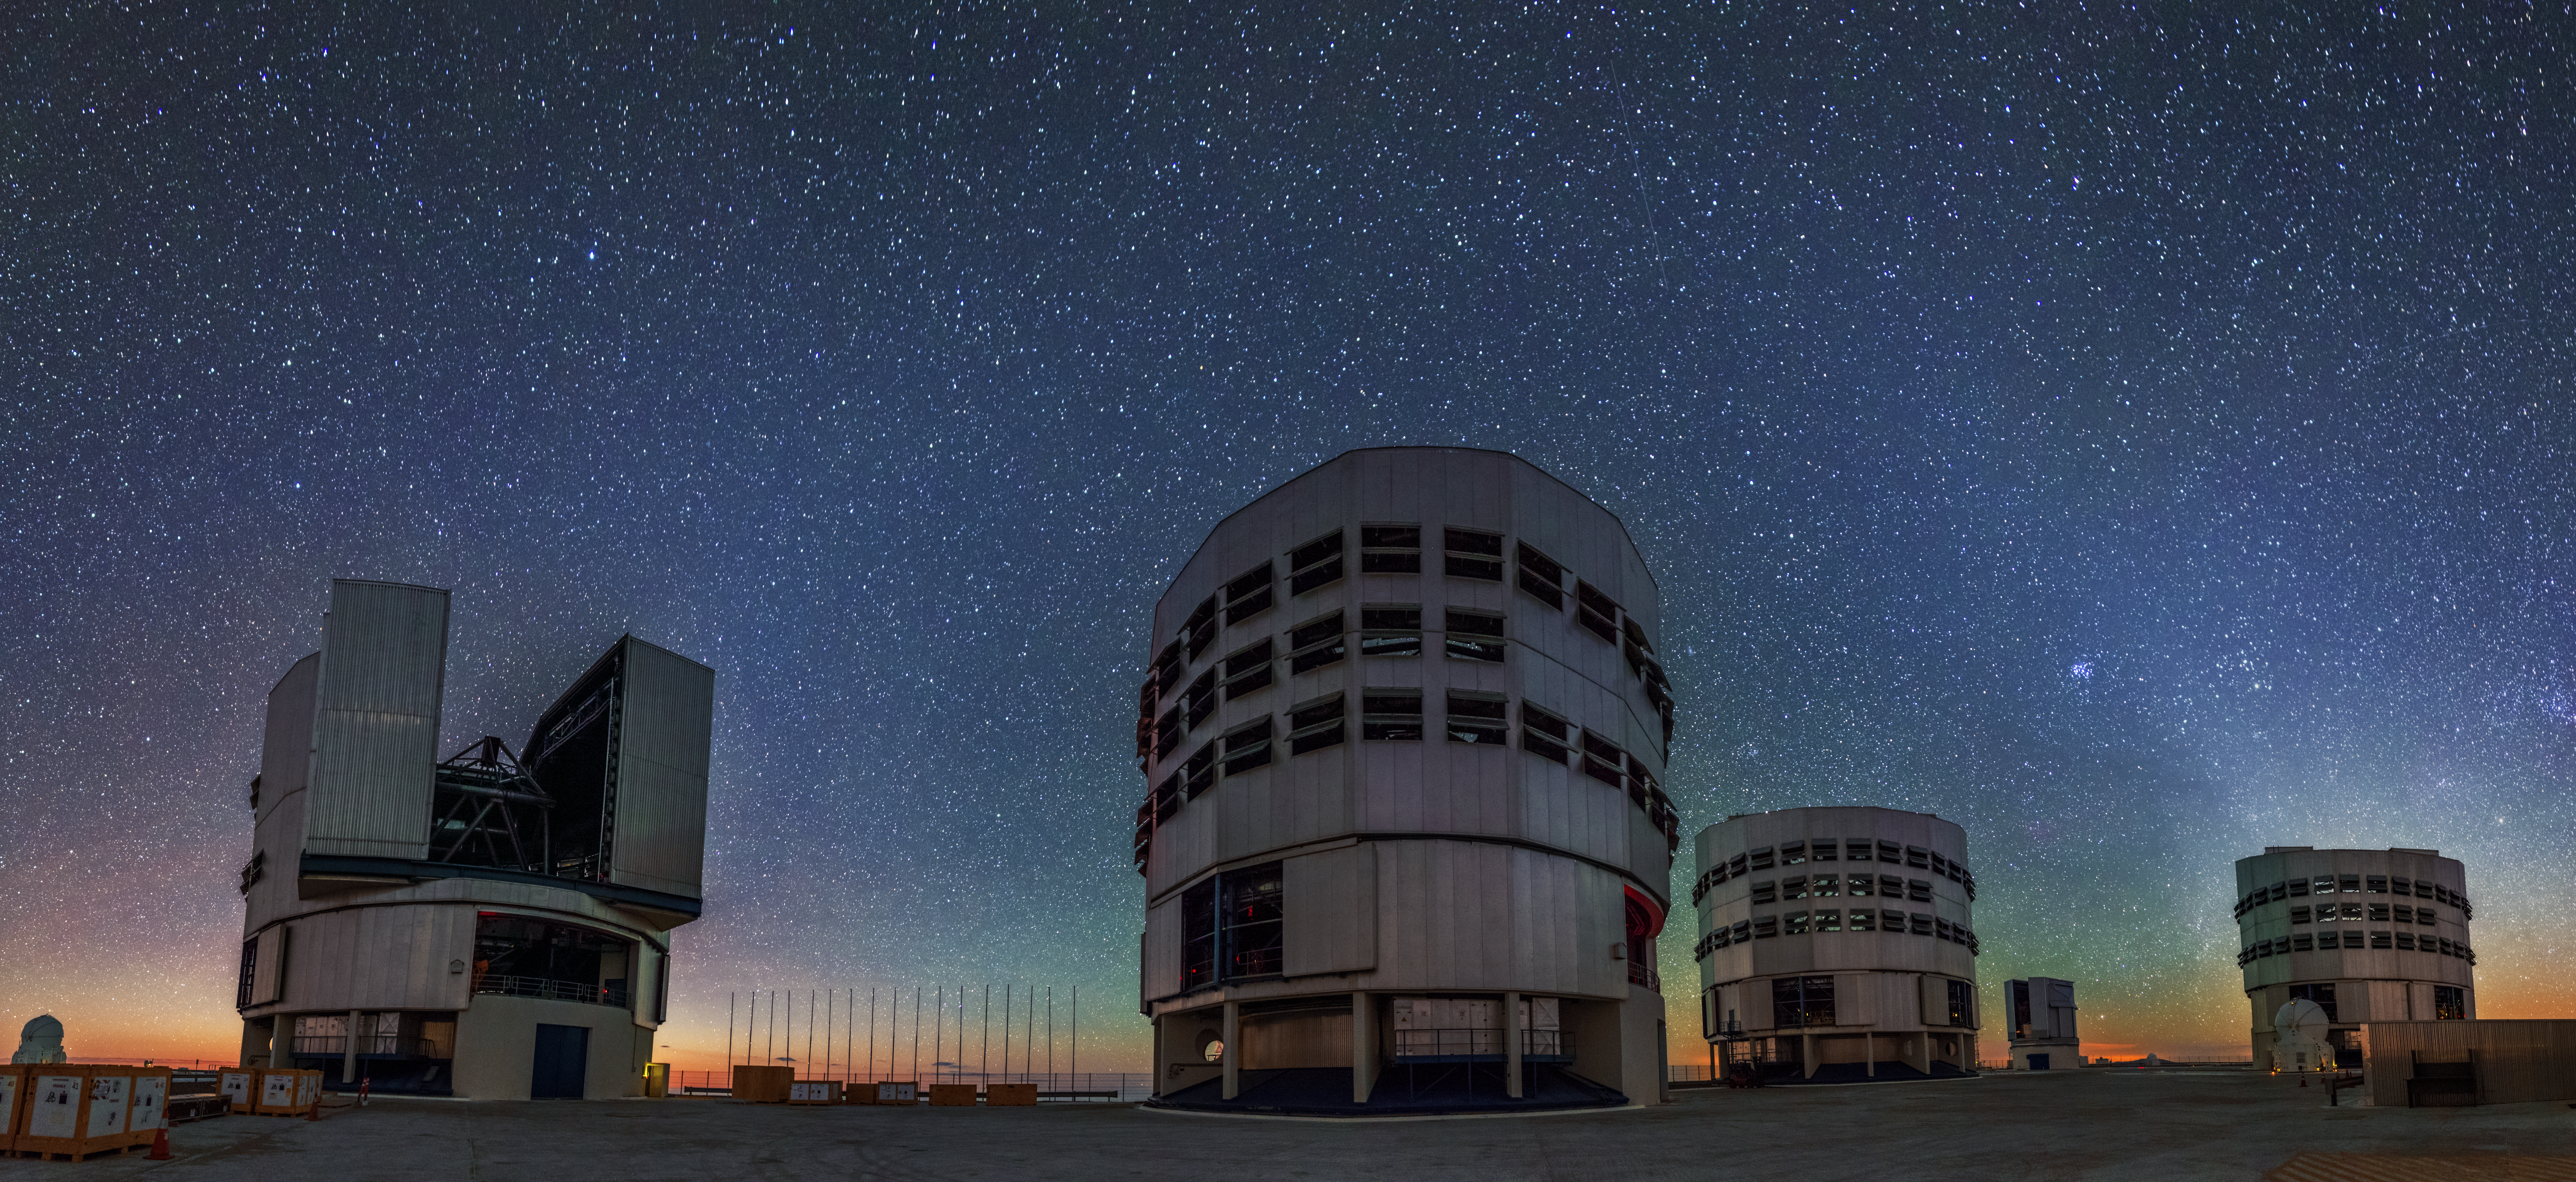

A colourful backdrop

Air glow stains the sky behind the VLT, turning it shades of green and orange.

Credit: A. Tudorica/ESO